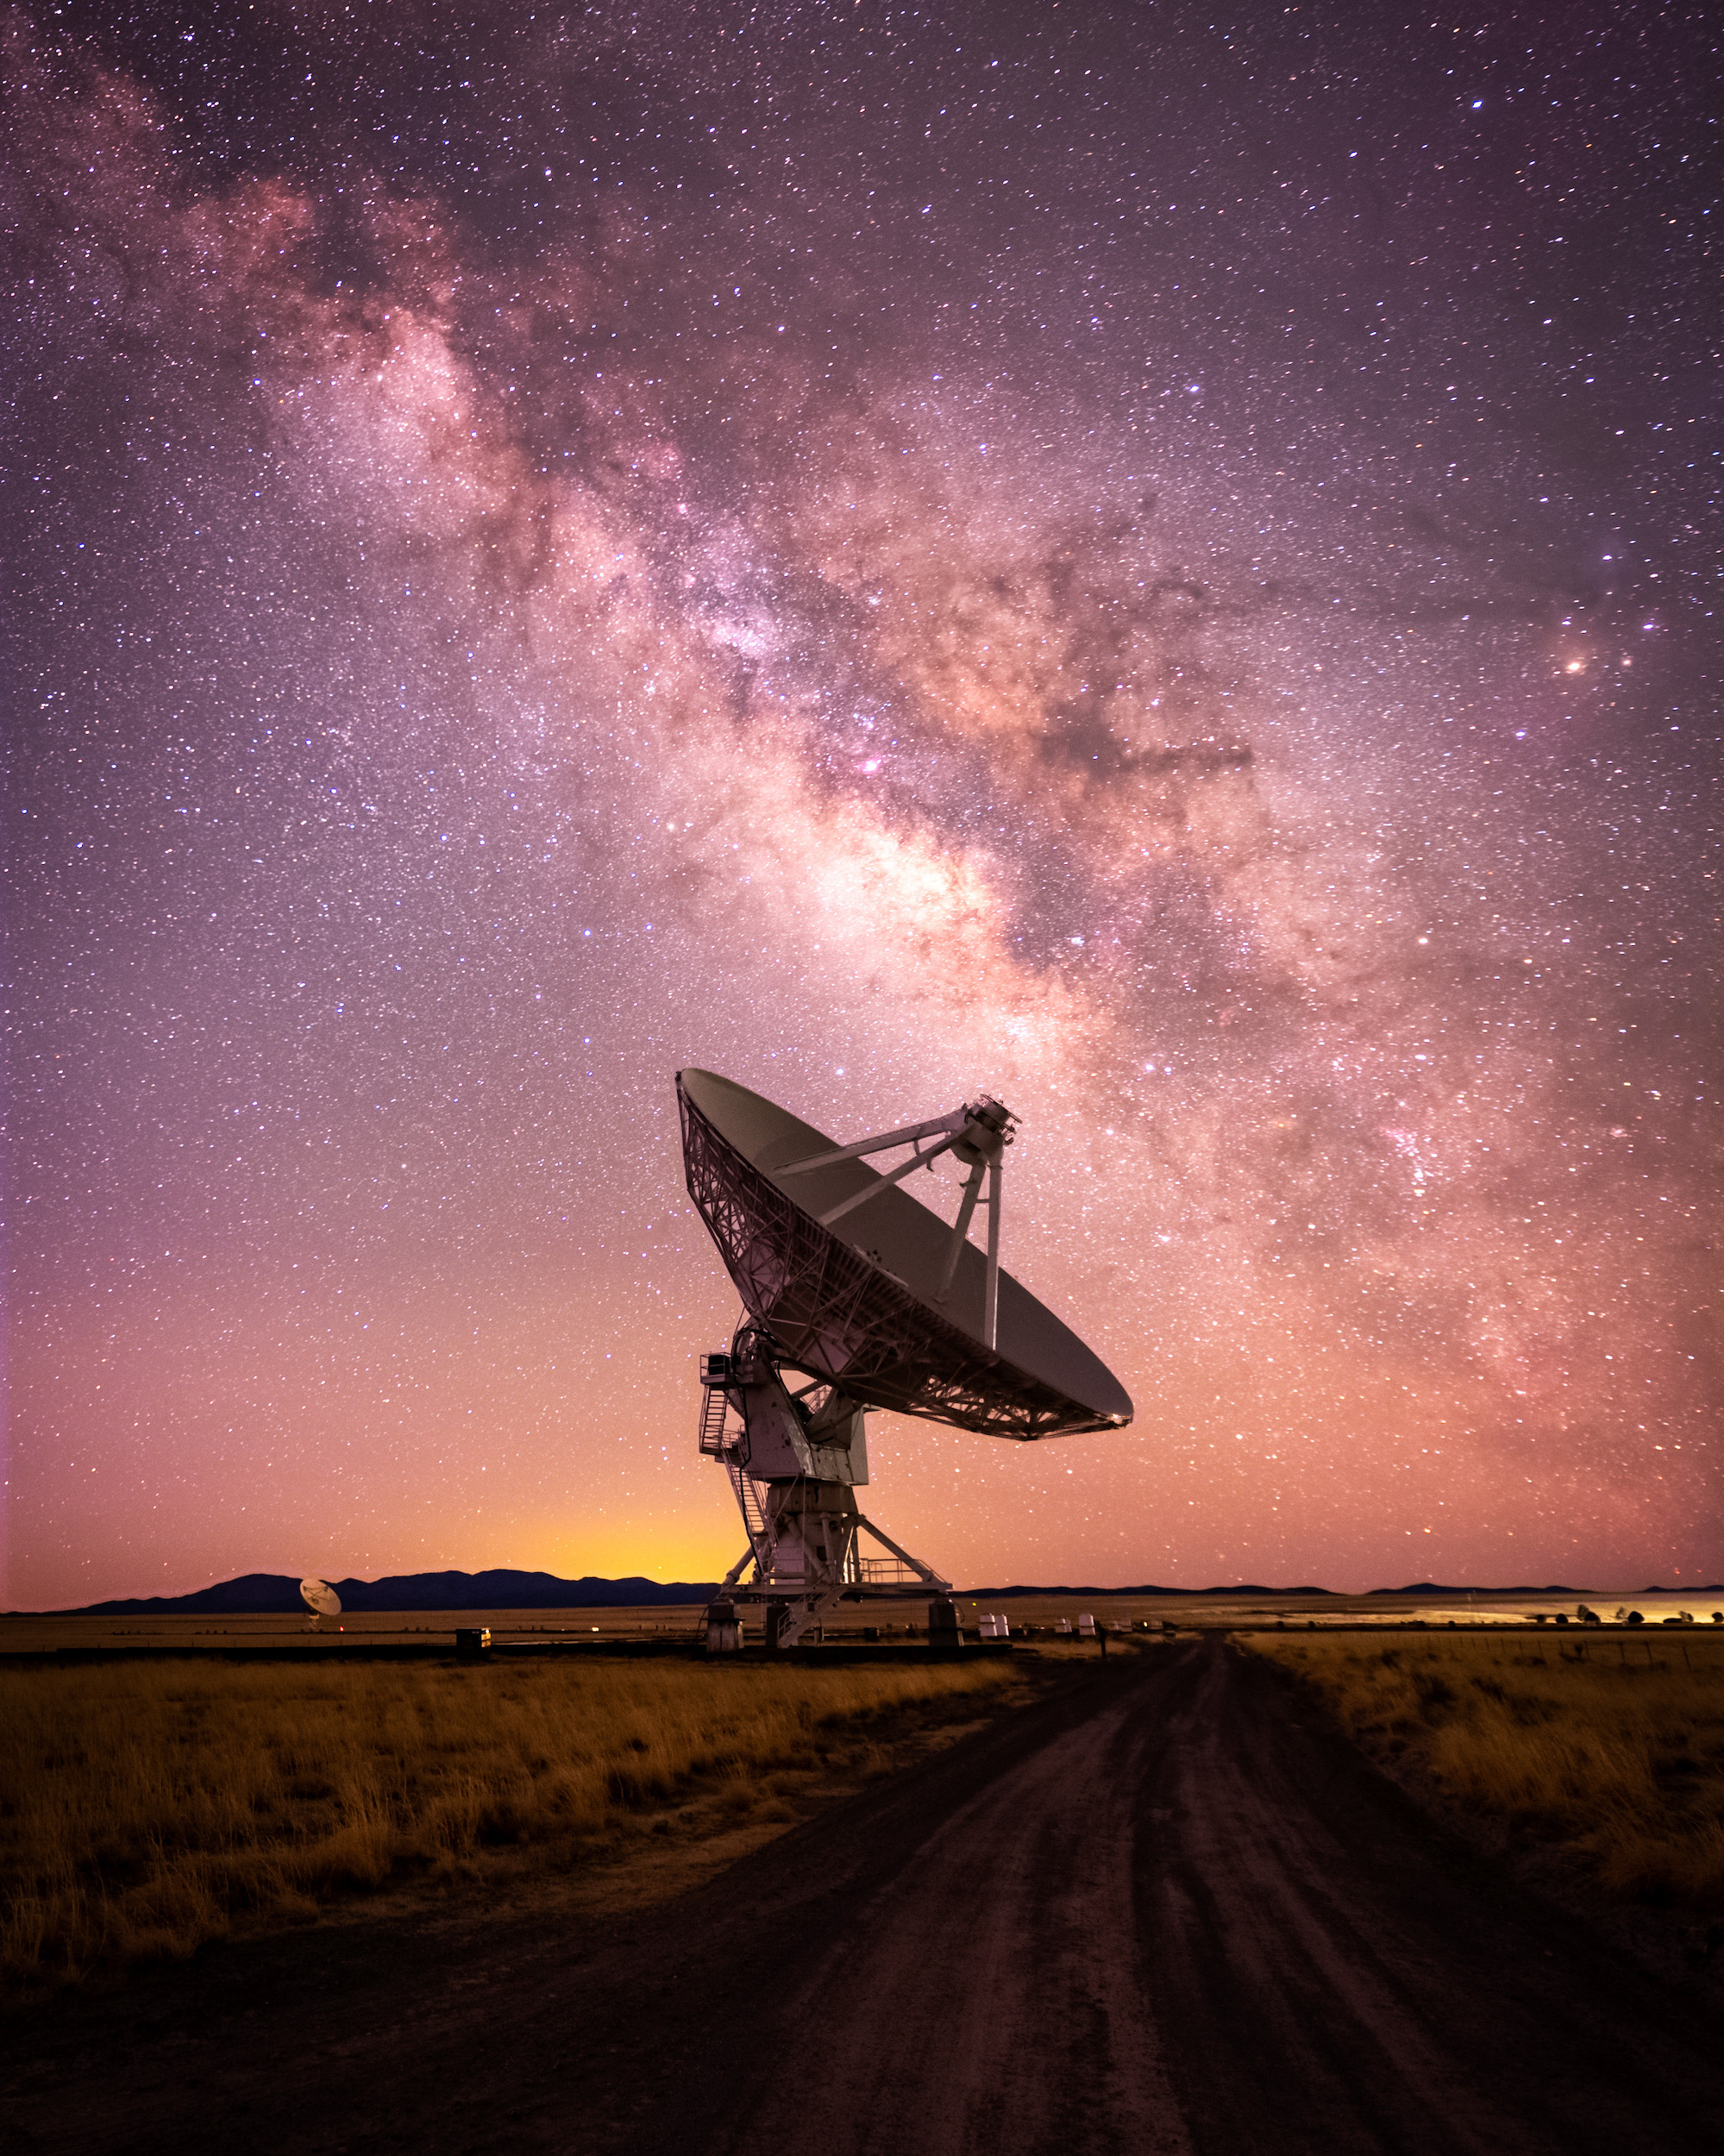

VLA Dish - Astrophotography

Photo taken by Bettymaya Foott as part of an astrophotography project with the National Radio Astronomy Observatory and the Very Large Array (VLA).

Credit: Bettymaya Foott, NRAO/AUI/NSF